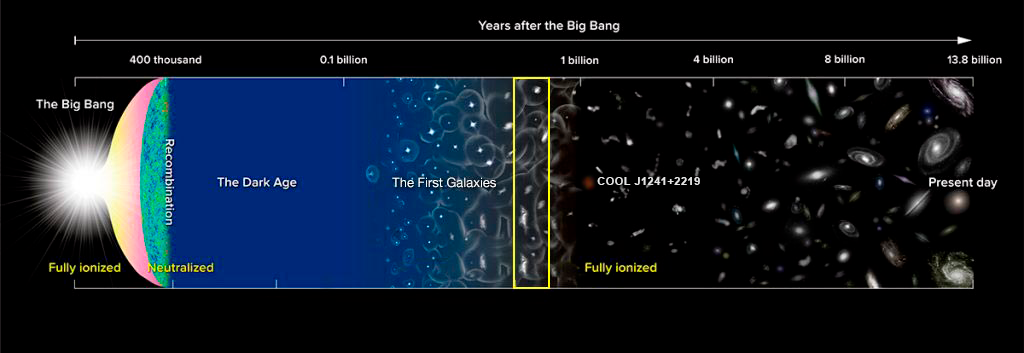

COOLJ1241-2219

Where we find COOL J1241+2219 in the context of the history of the Universe.

Credit: NASA/NOIRLab